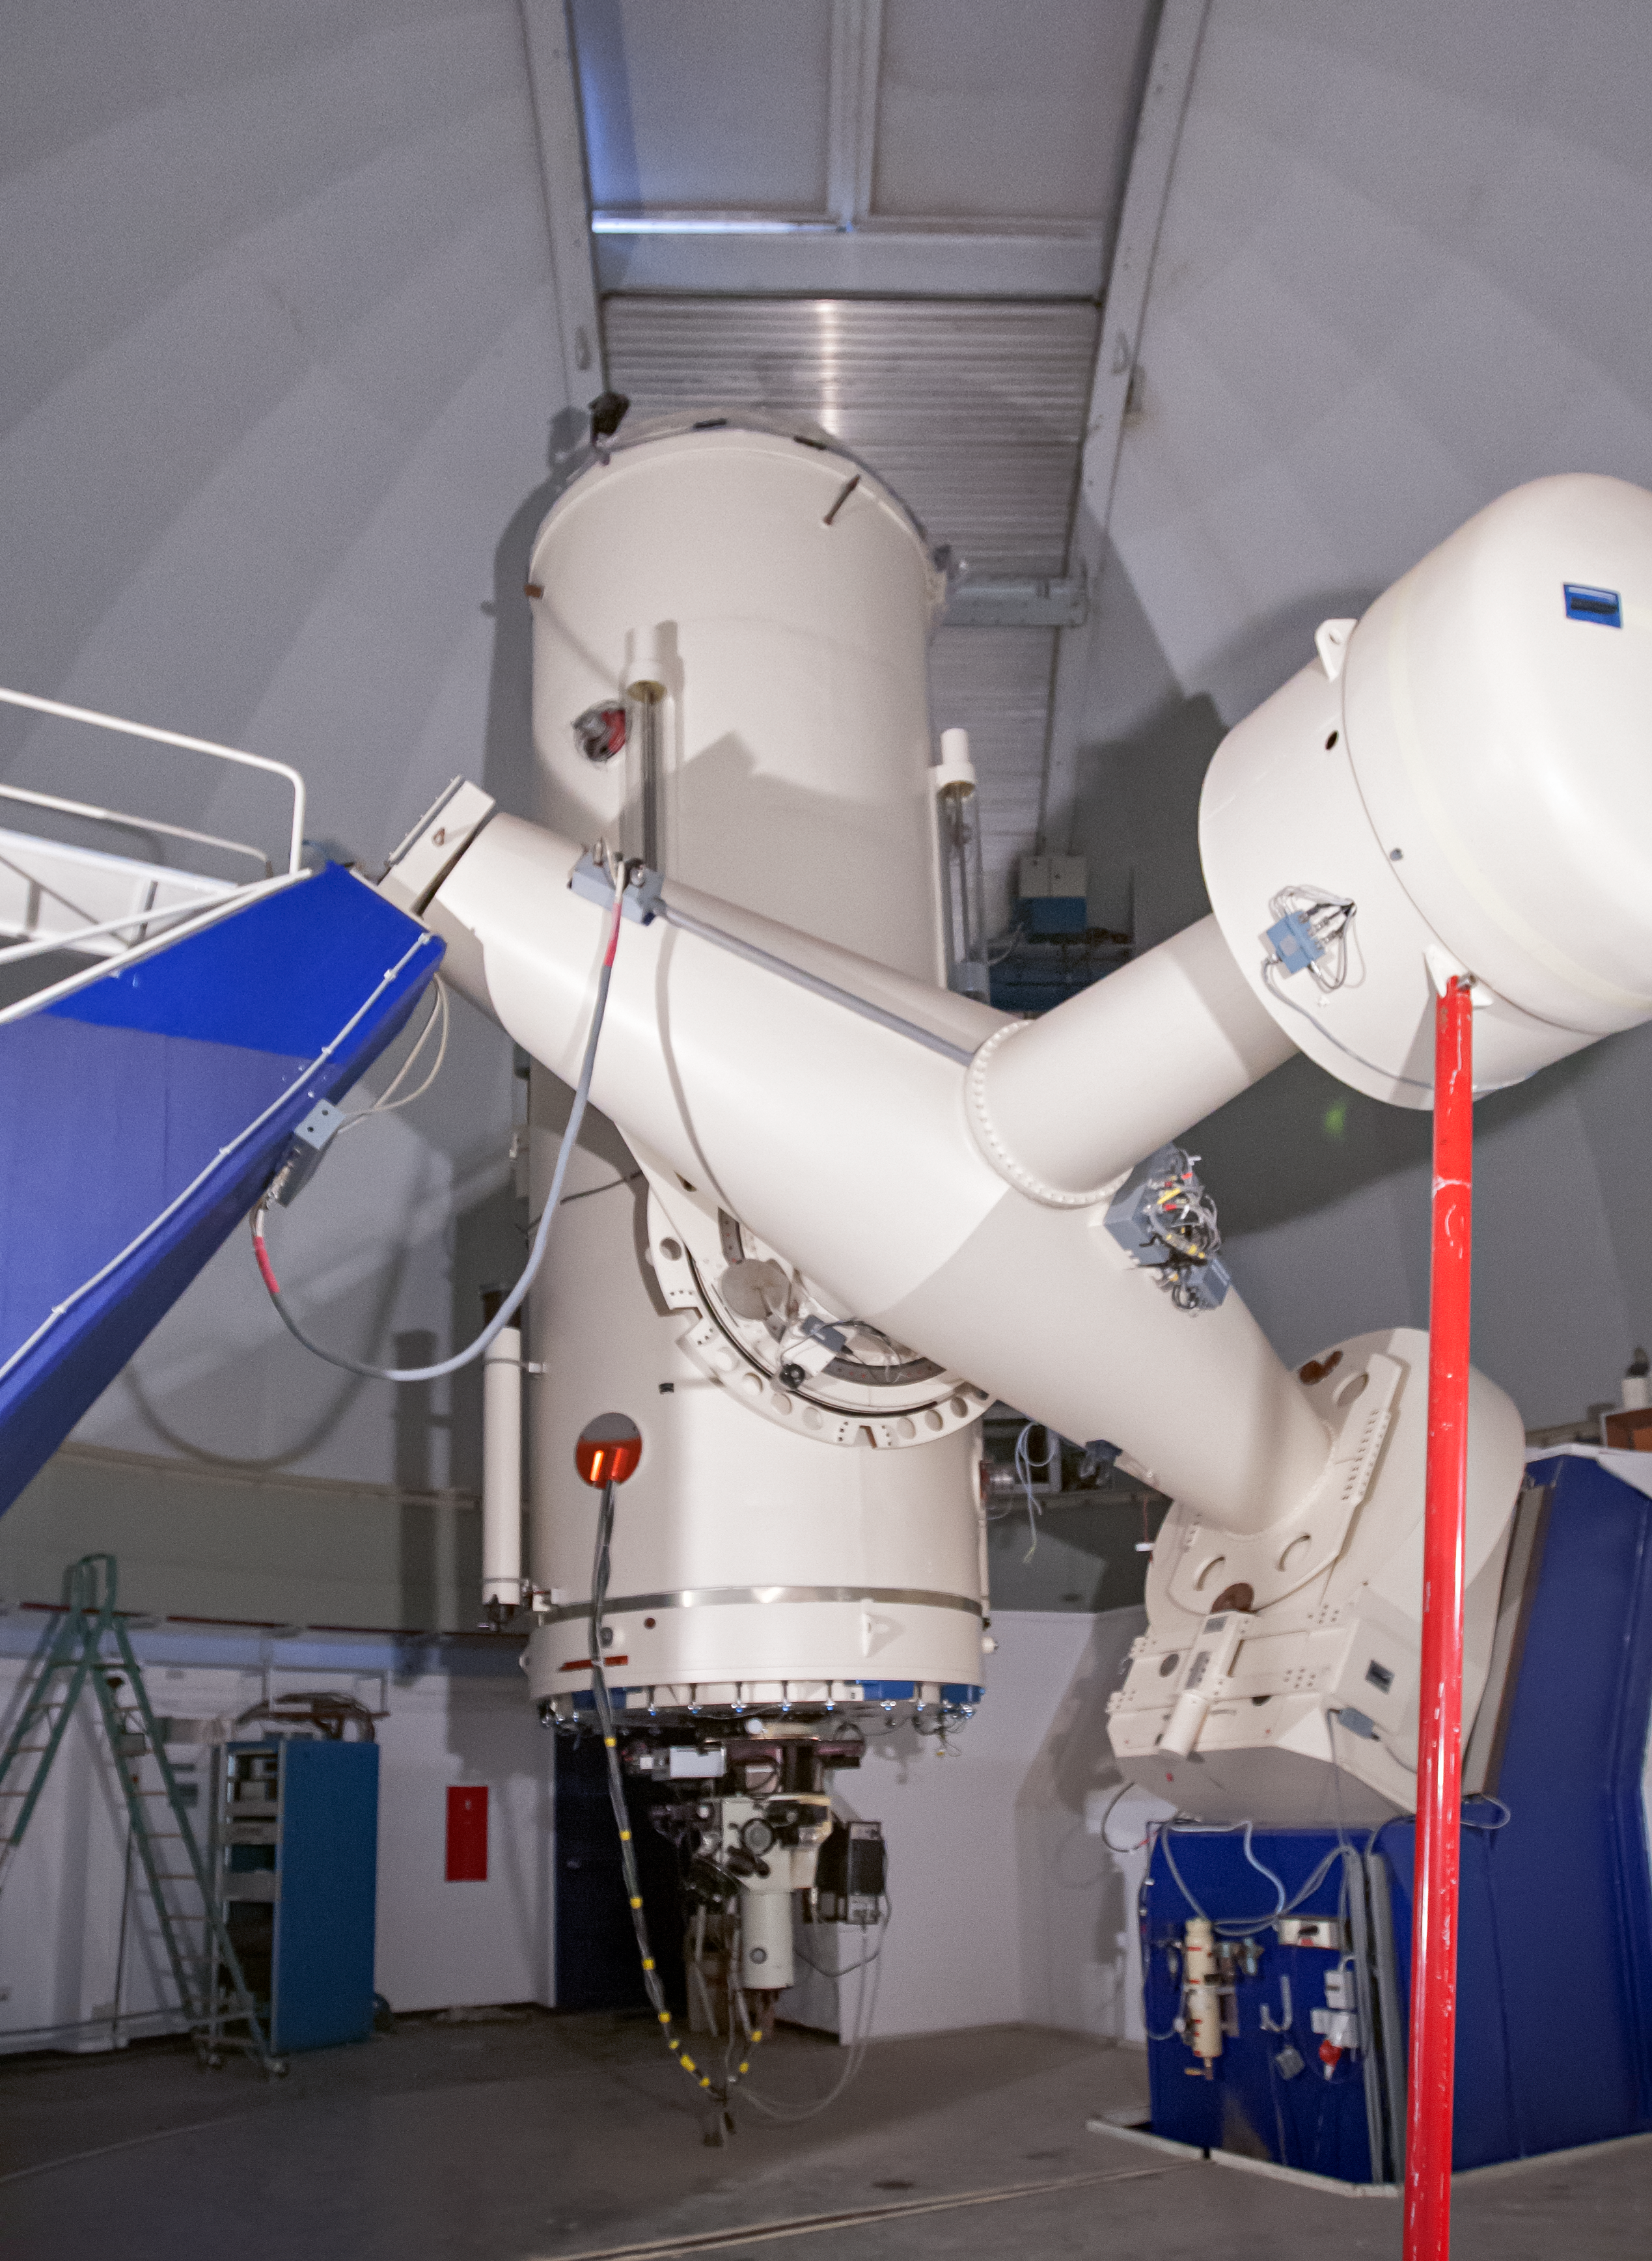

Boller and Chivens Spectrograph and ESO 1.52-metre telescope

The Boller and Chivens Spectrograph (B&C Spectrograph) was installed on the ESO 1.52-metre telescope in 1973. The spectrograph served for almost 30 years with great results. Both the spectrograph and the telescope were decommissioned in 2002. The telescope was re-commissioned and modernised in 2022.

Credit: ESO